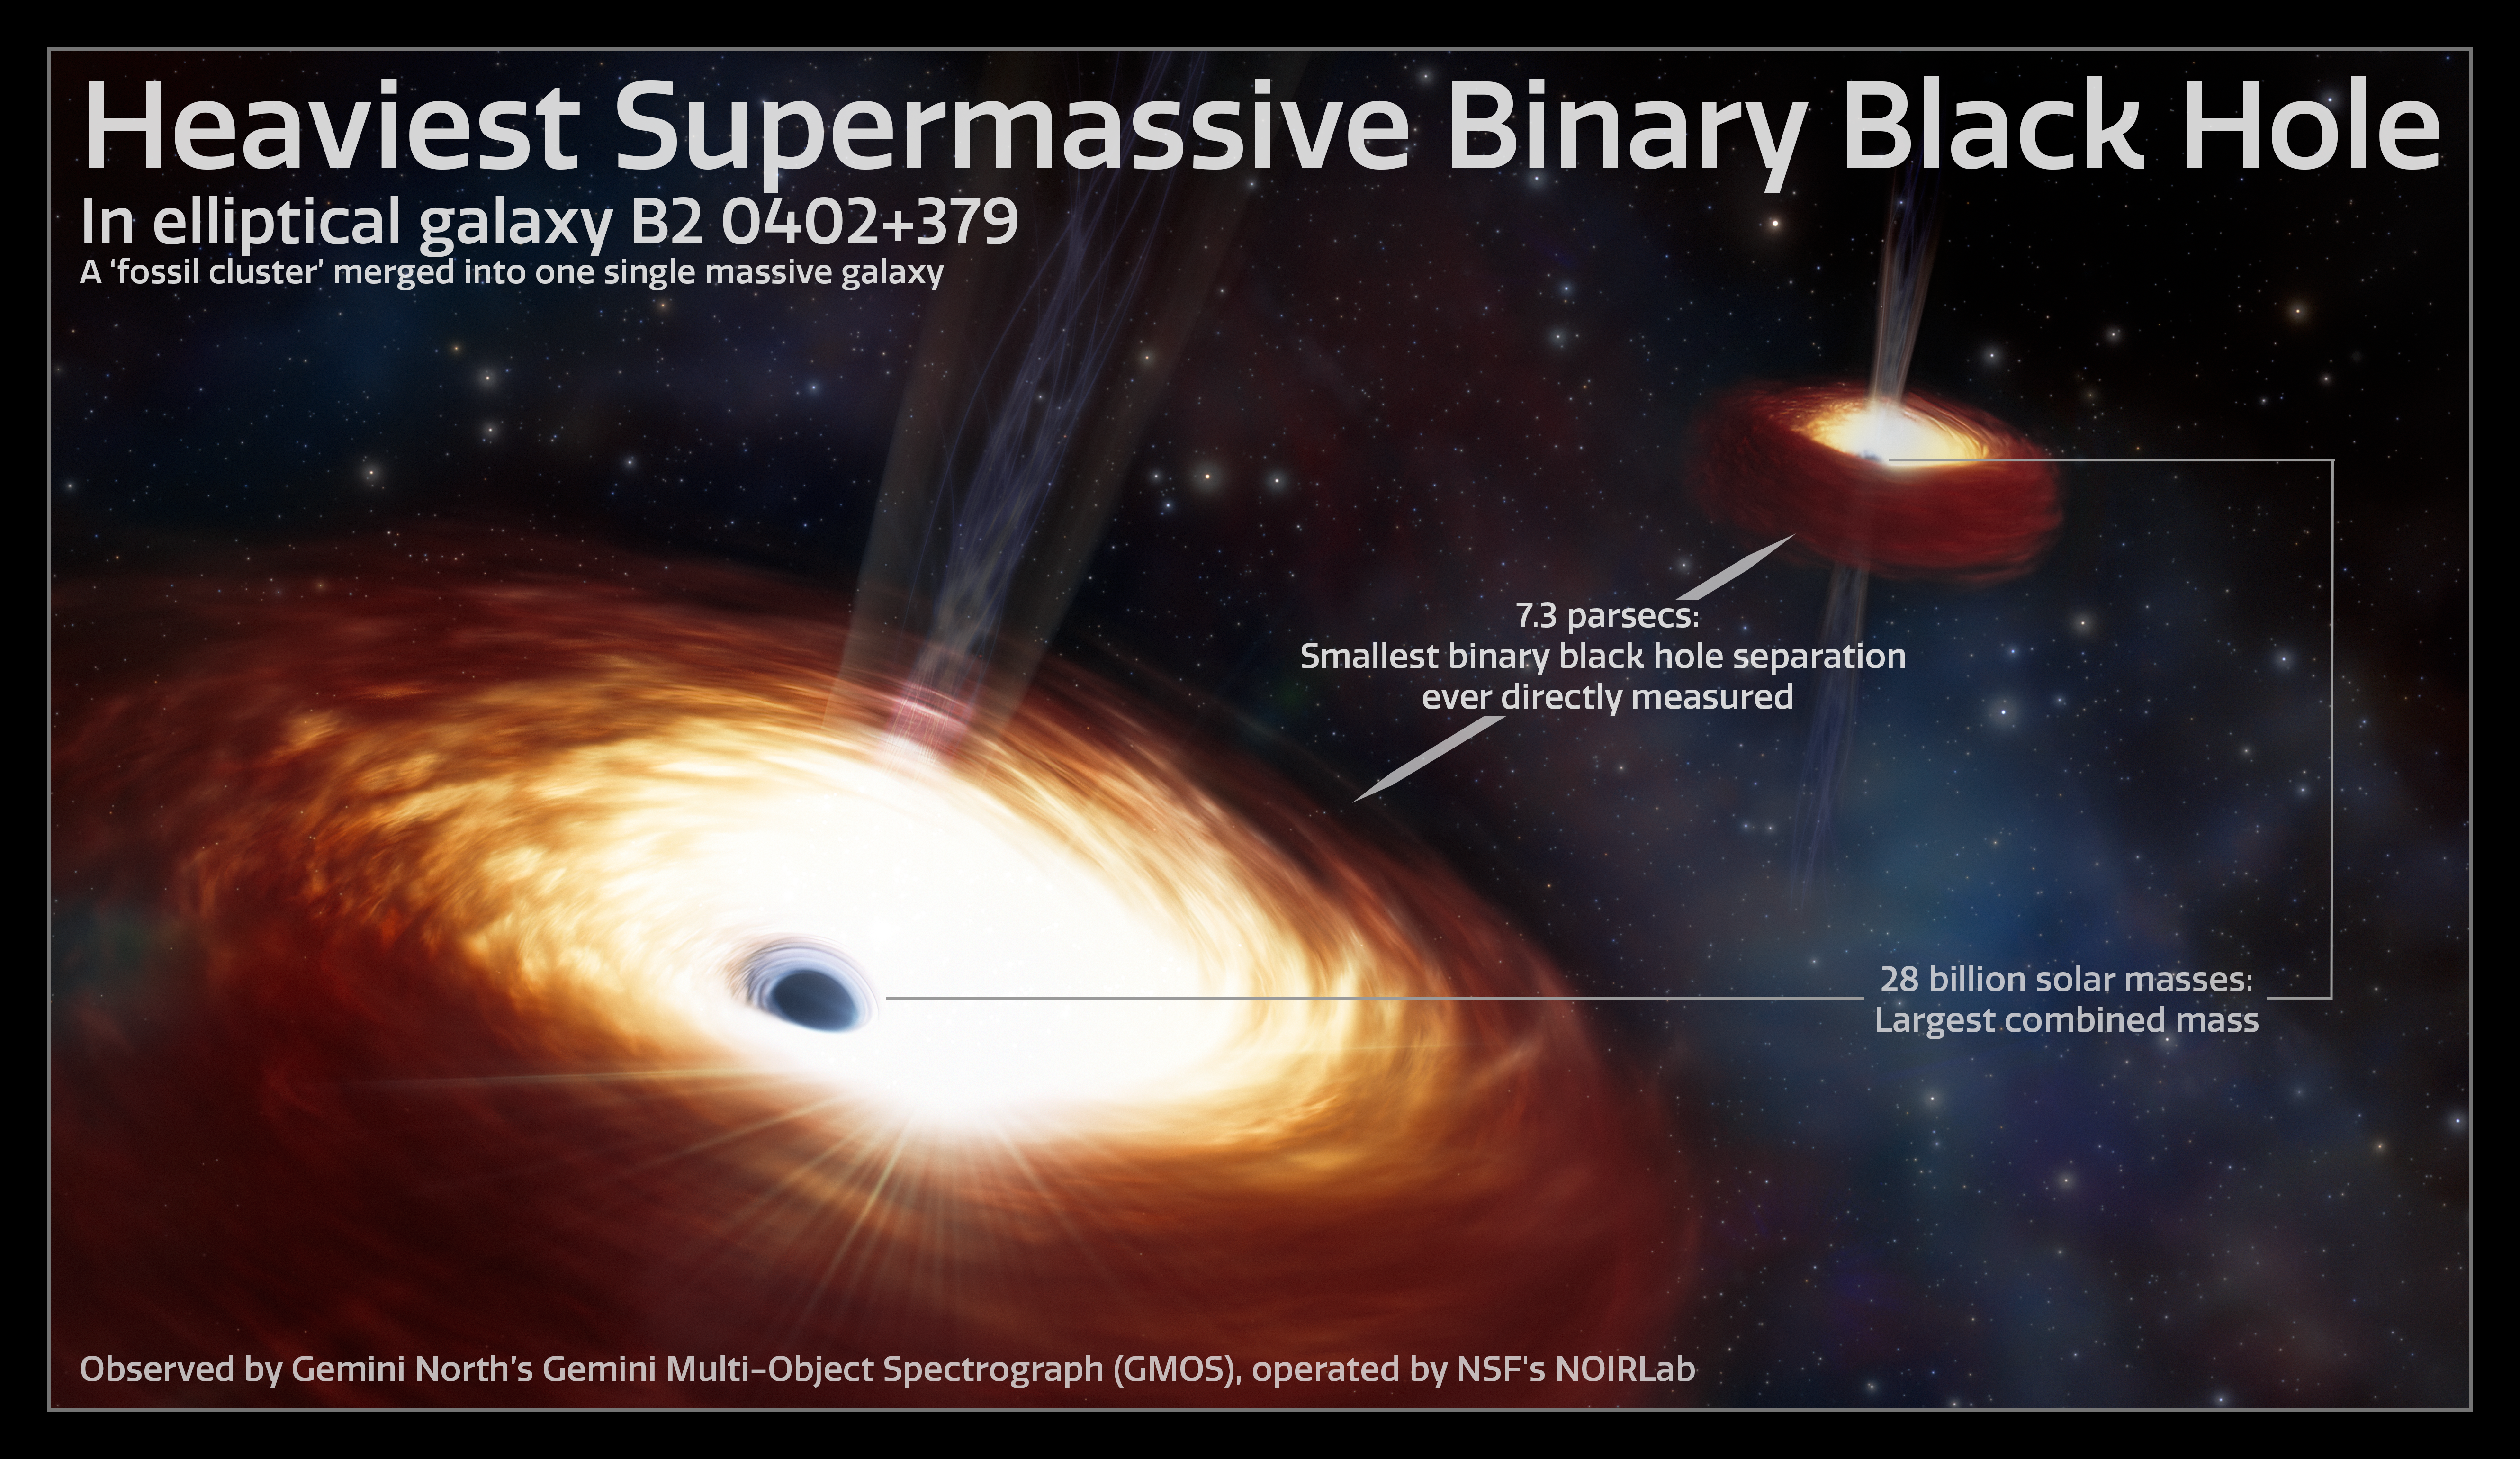

Infographic of of Heaviest Supermassive Binary Black Hole

The merging of two supermassive black holes is a phenomenon that has long been predicted, though never directly observed. One theory put forth by astronomers is that these systems are so massive that they deplete their host galaxy of the stellar material needed to drive their merger. Using archival data from the Gemini North telescope, a team of astronomers have found a binary black hole that provides strong evidence supporting this idea. The team estimates the binary’s mass to be a whopping 28 billion times that of the Sun, qualifying the pair as the heaviest black hole binary ever measured. Not only does this measurement give valuable context to the formation of the binary system and the history of its host galaxy, but it supports the long-standing theory that the mass of a supermassive black hole binary plays a key role in stalling supermassive black hole mergers.

Credit: NOIRLab/NSF/AURA/J. daSilva/M. Zamani